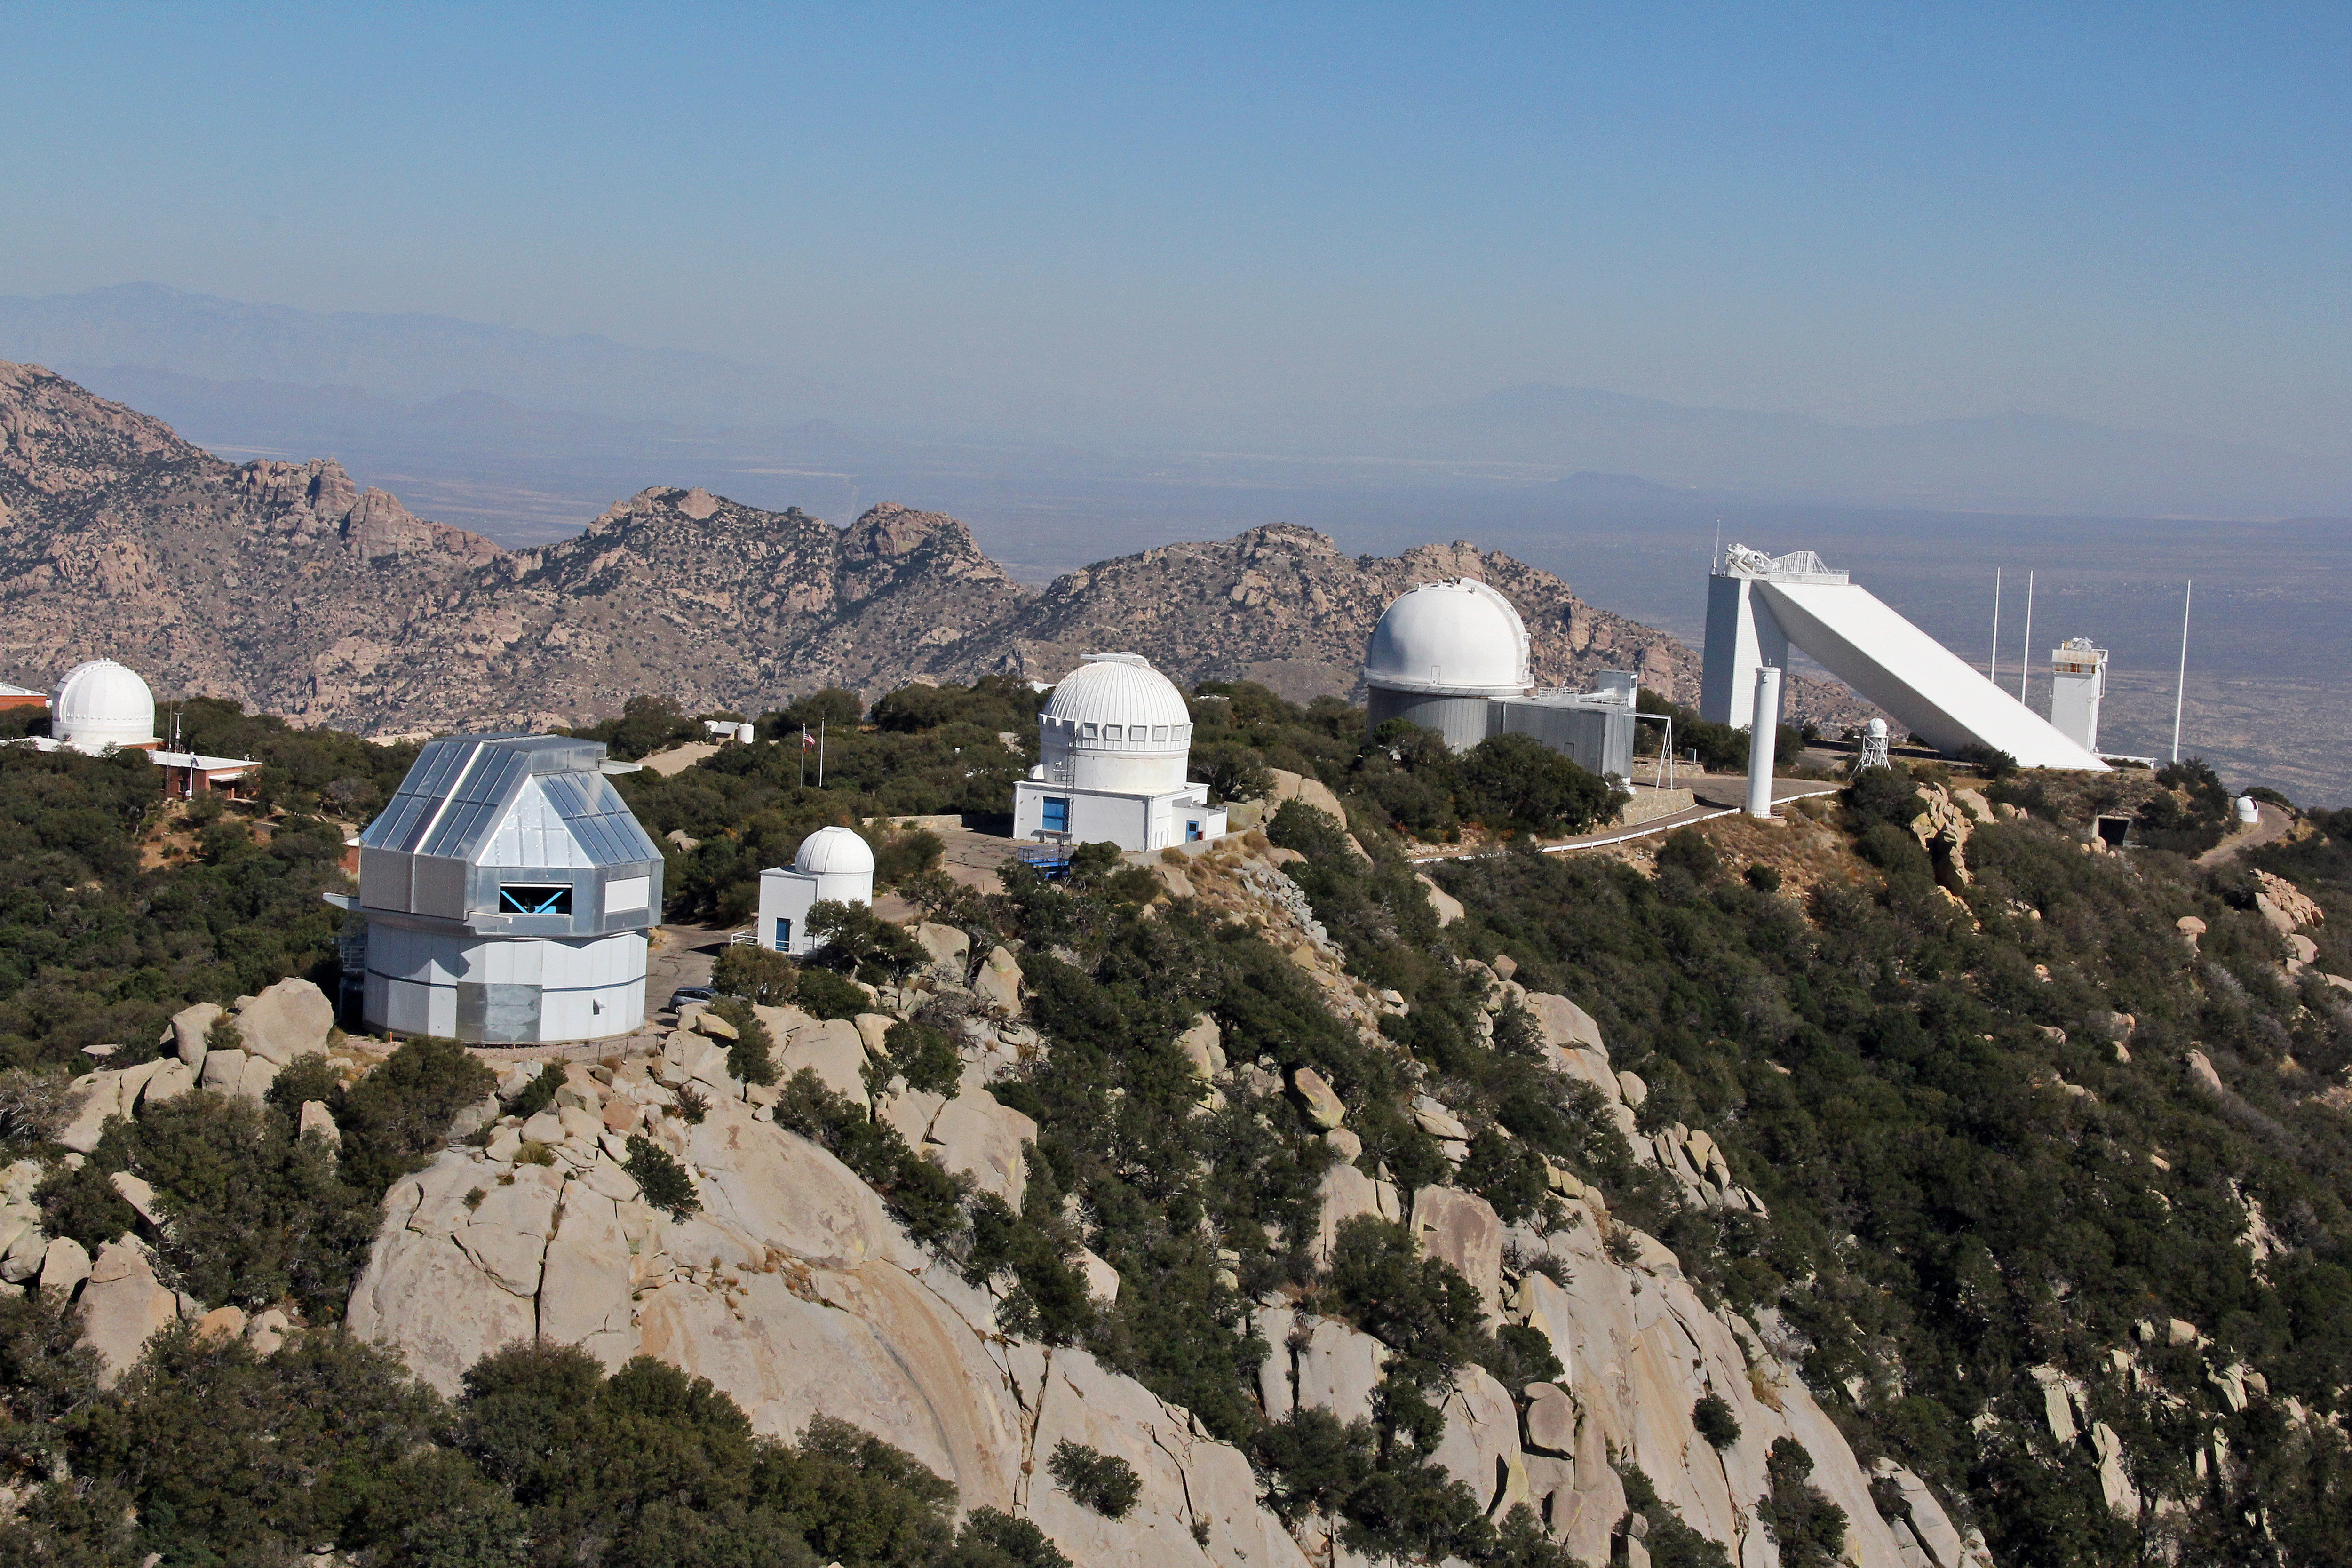

Aerial view of Kitt Peak National Observatory, 29 October 2012

Aerial view of Kitt Peak National Observatory, from 29 October 2012.

Credit: P. Marenfeld/NOIRLab/NSF/AURA/ and E. Acosta/Vera C. Rubin Observatory/ NOIRLab/ NSF/ AURA